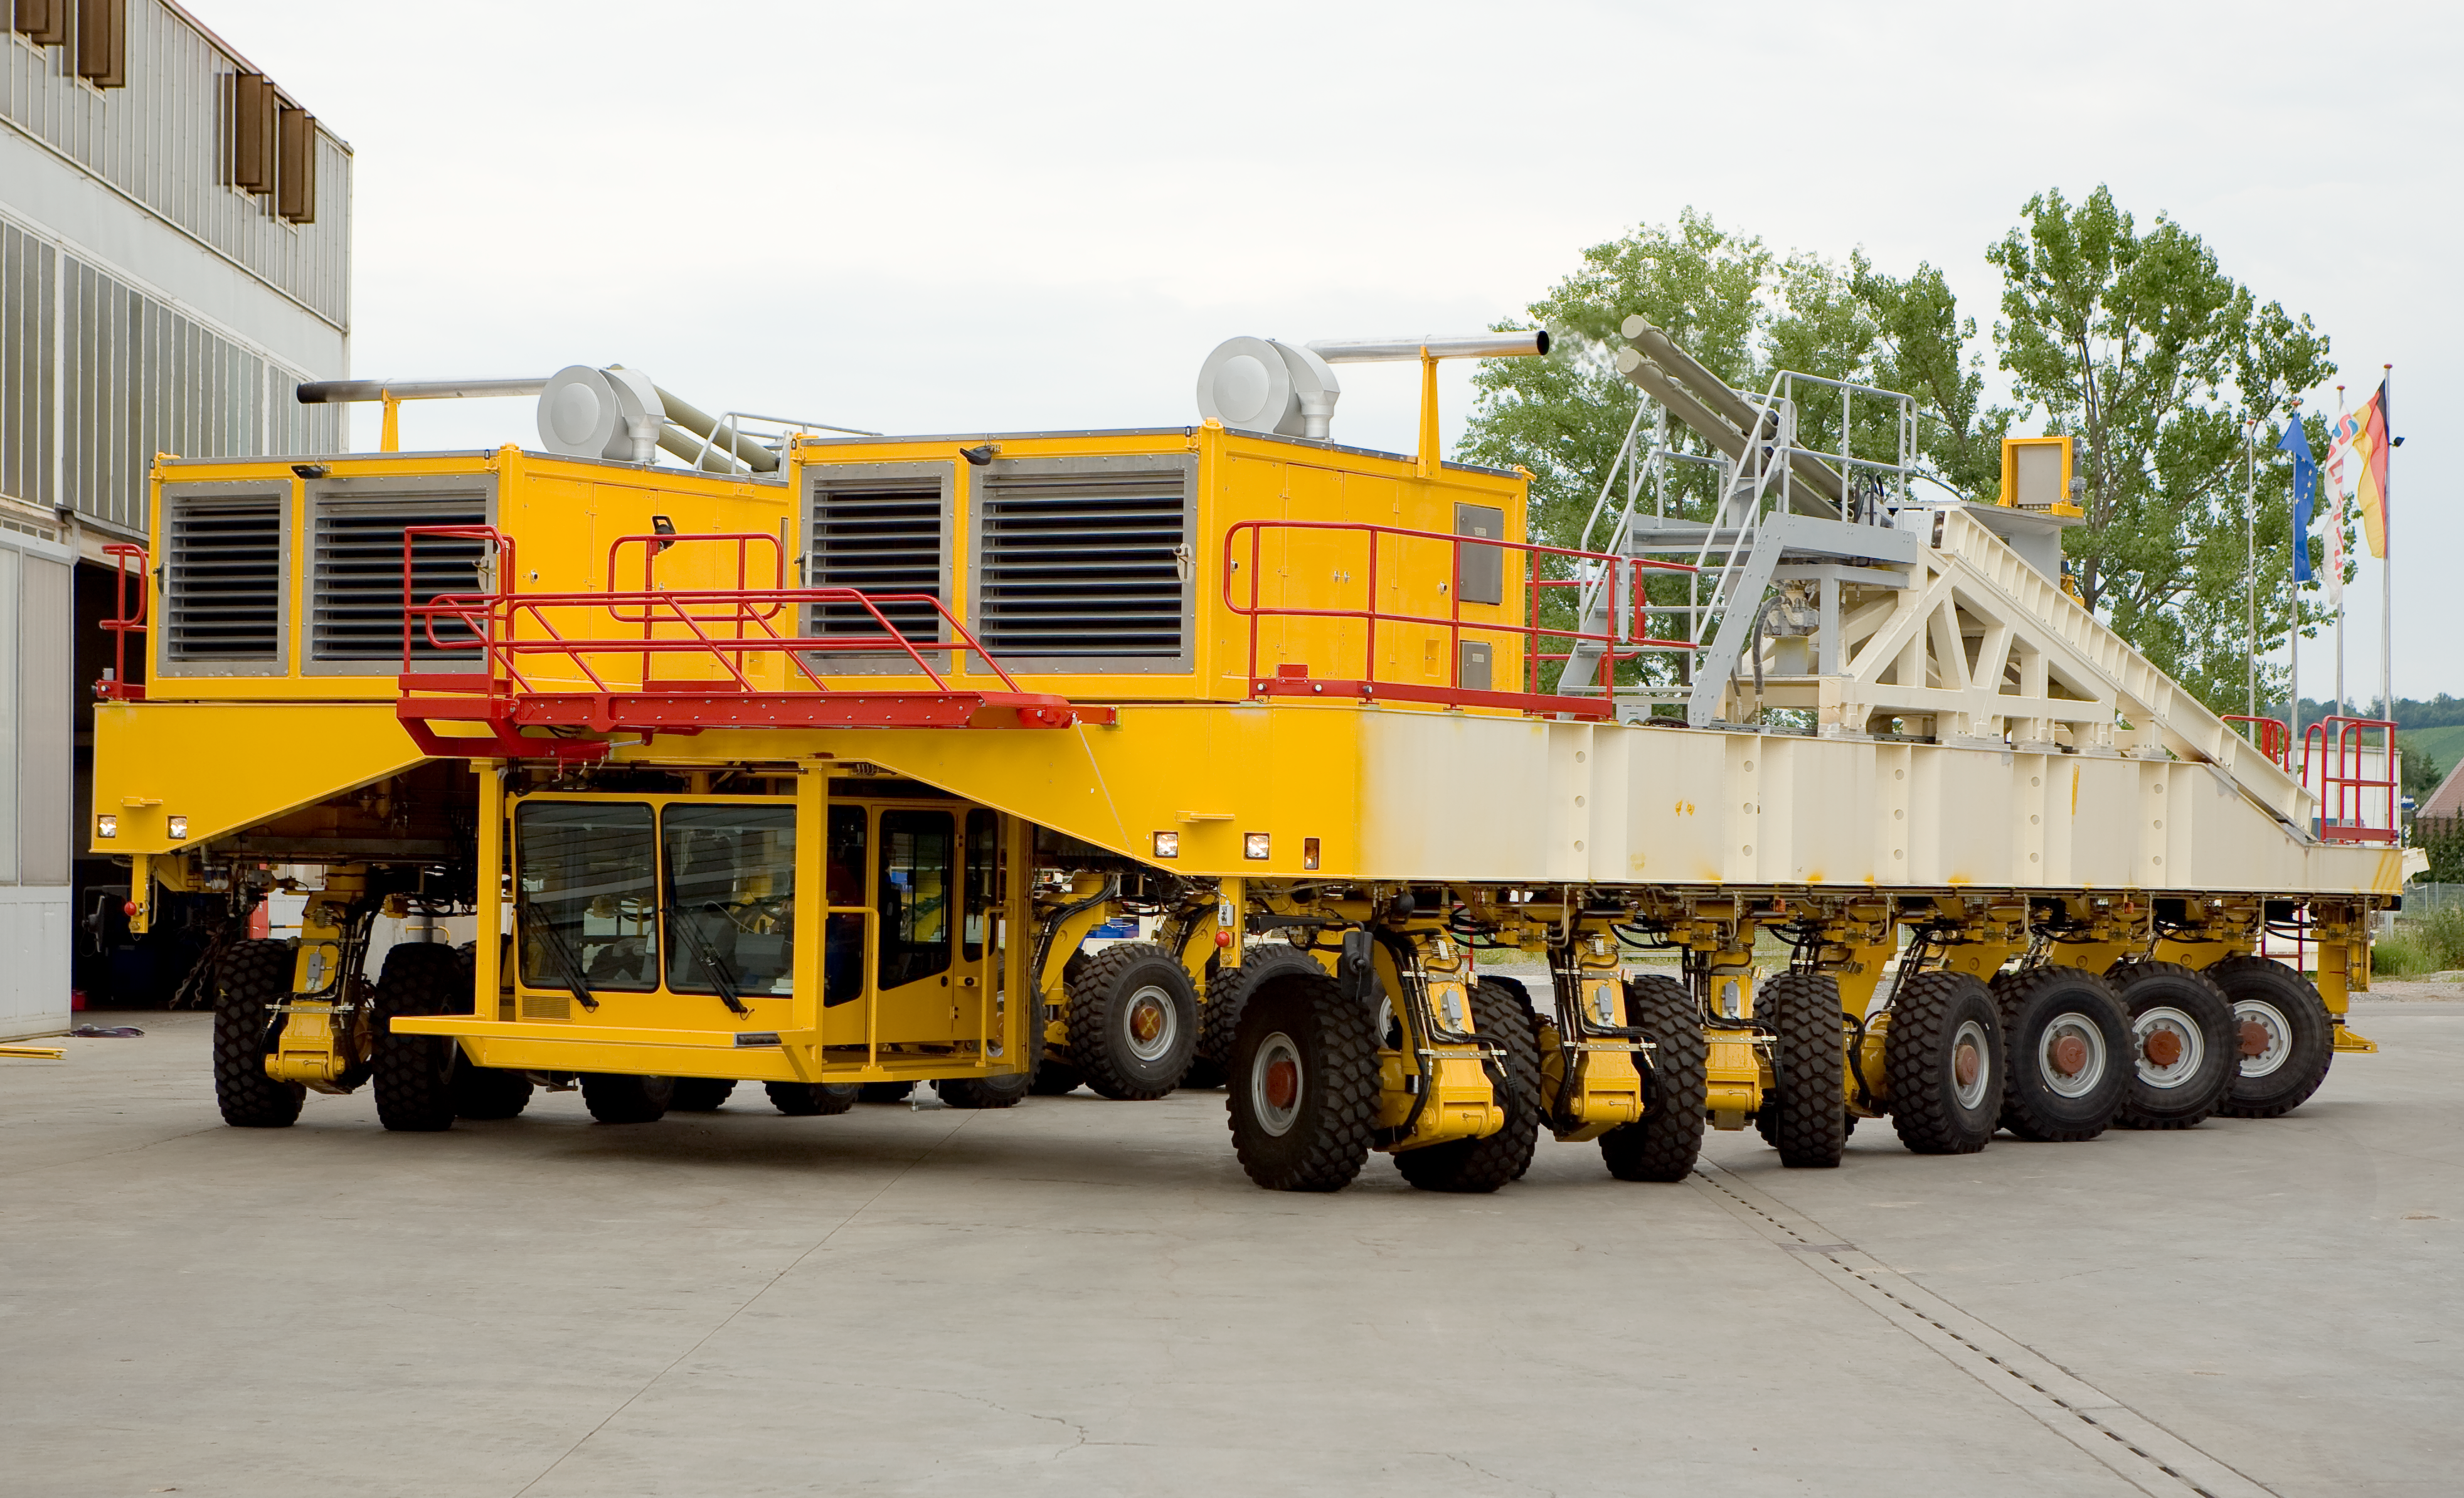

The ALMA transporter

The ALMA antenna transporter is motorised by 2 powerful engines of 500 kW each - i.e. as much as twice a Formula 1 engine - that drive individually each of the 28 wheels. These powerful engines are necessary to climb the 10% slopes that exists on the Chajnantor site and to bring the 240 tons of the vehicle and antenna from the 2900m high base camp to the observing site at 5000m altitude. The transporter has on board a power generator to keep the antenna and its cryogenic systems alive while being transported. Image taken in July 2007.

Credit: ALMA (ESO/NAOJ/NRAO)